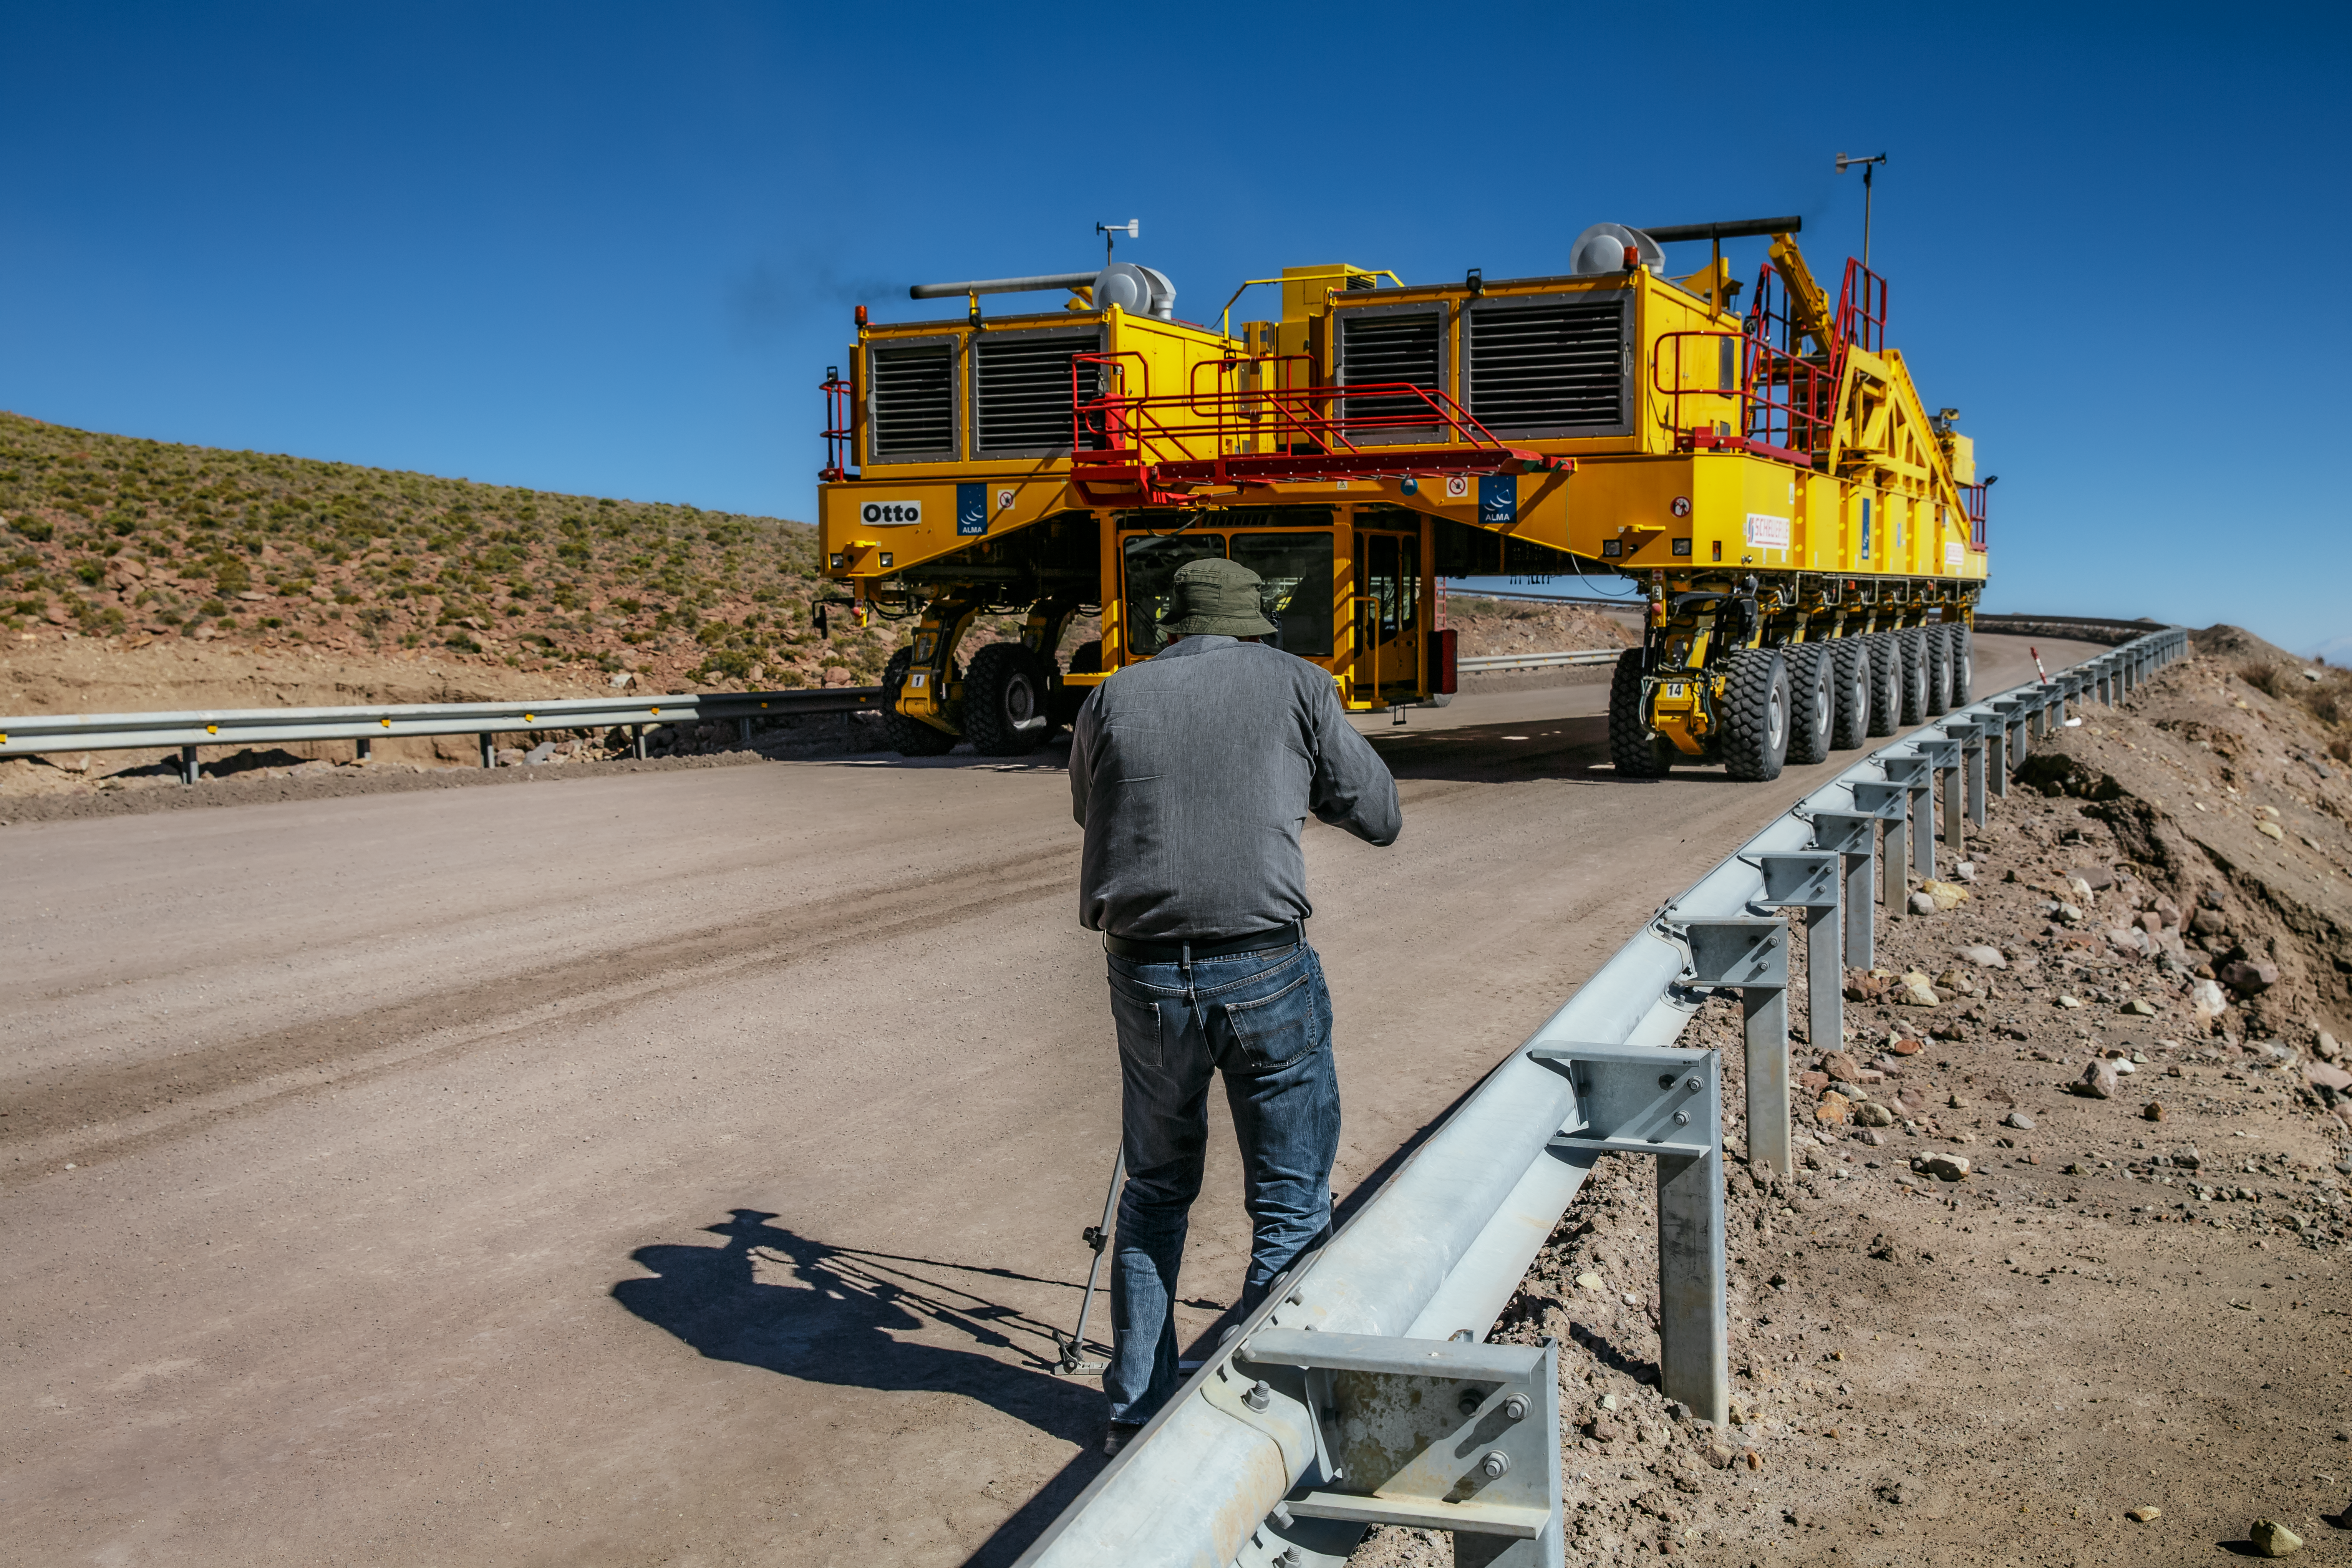

ALMA transporter on the road

A 4K photograph of an ALMA transporter on the road at ALMA Observatory, taken during the ESO Ultra HD Expedition.

Credit: ESO/ C.Malin